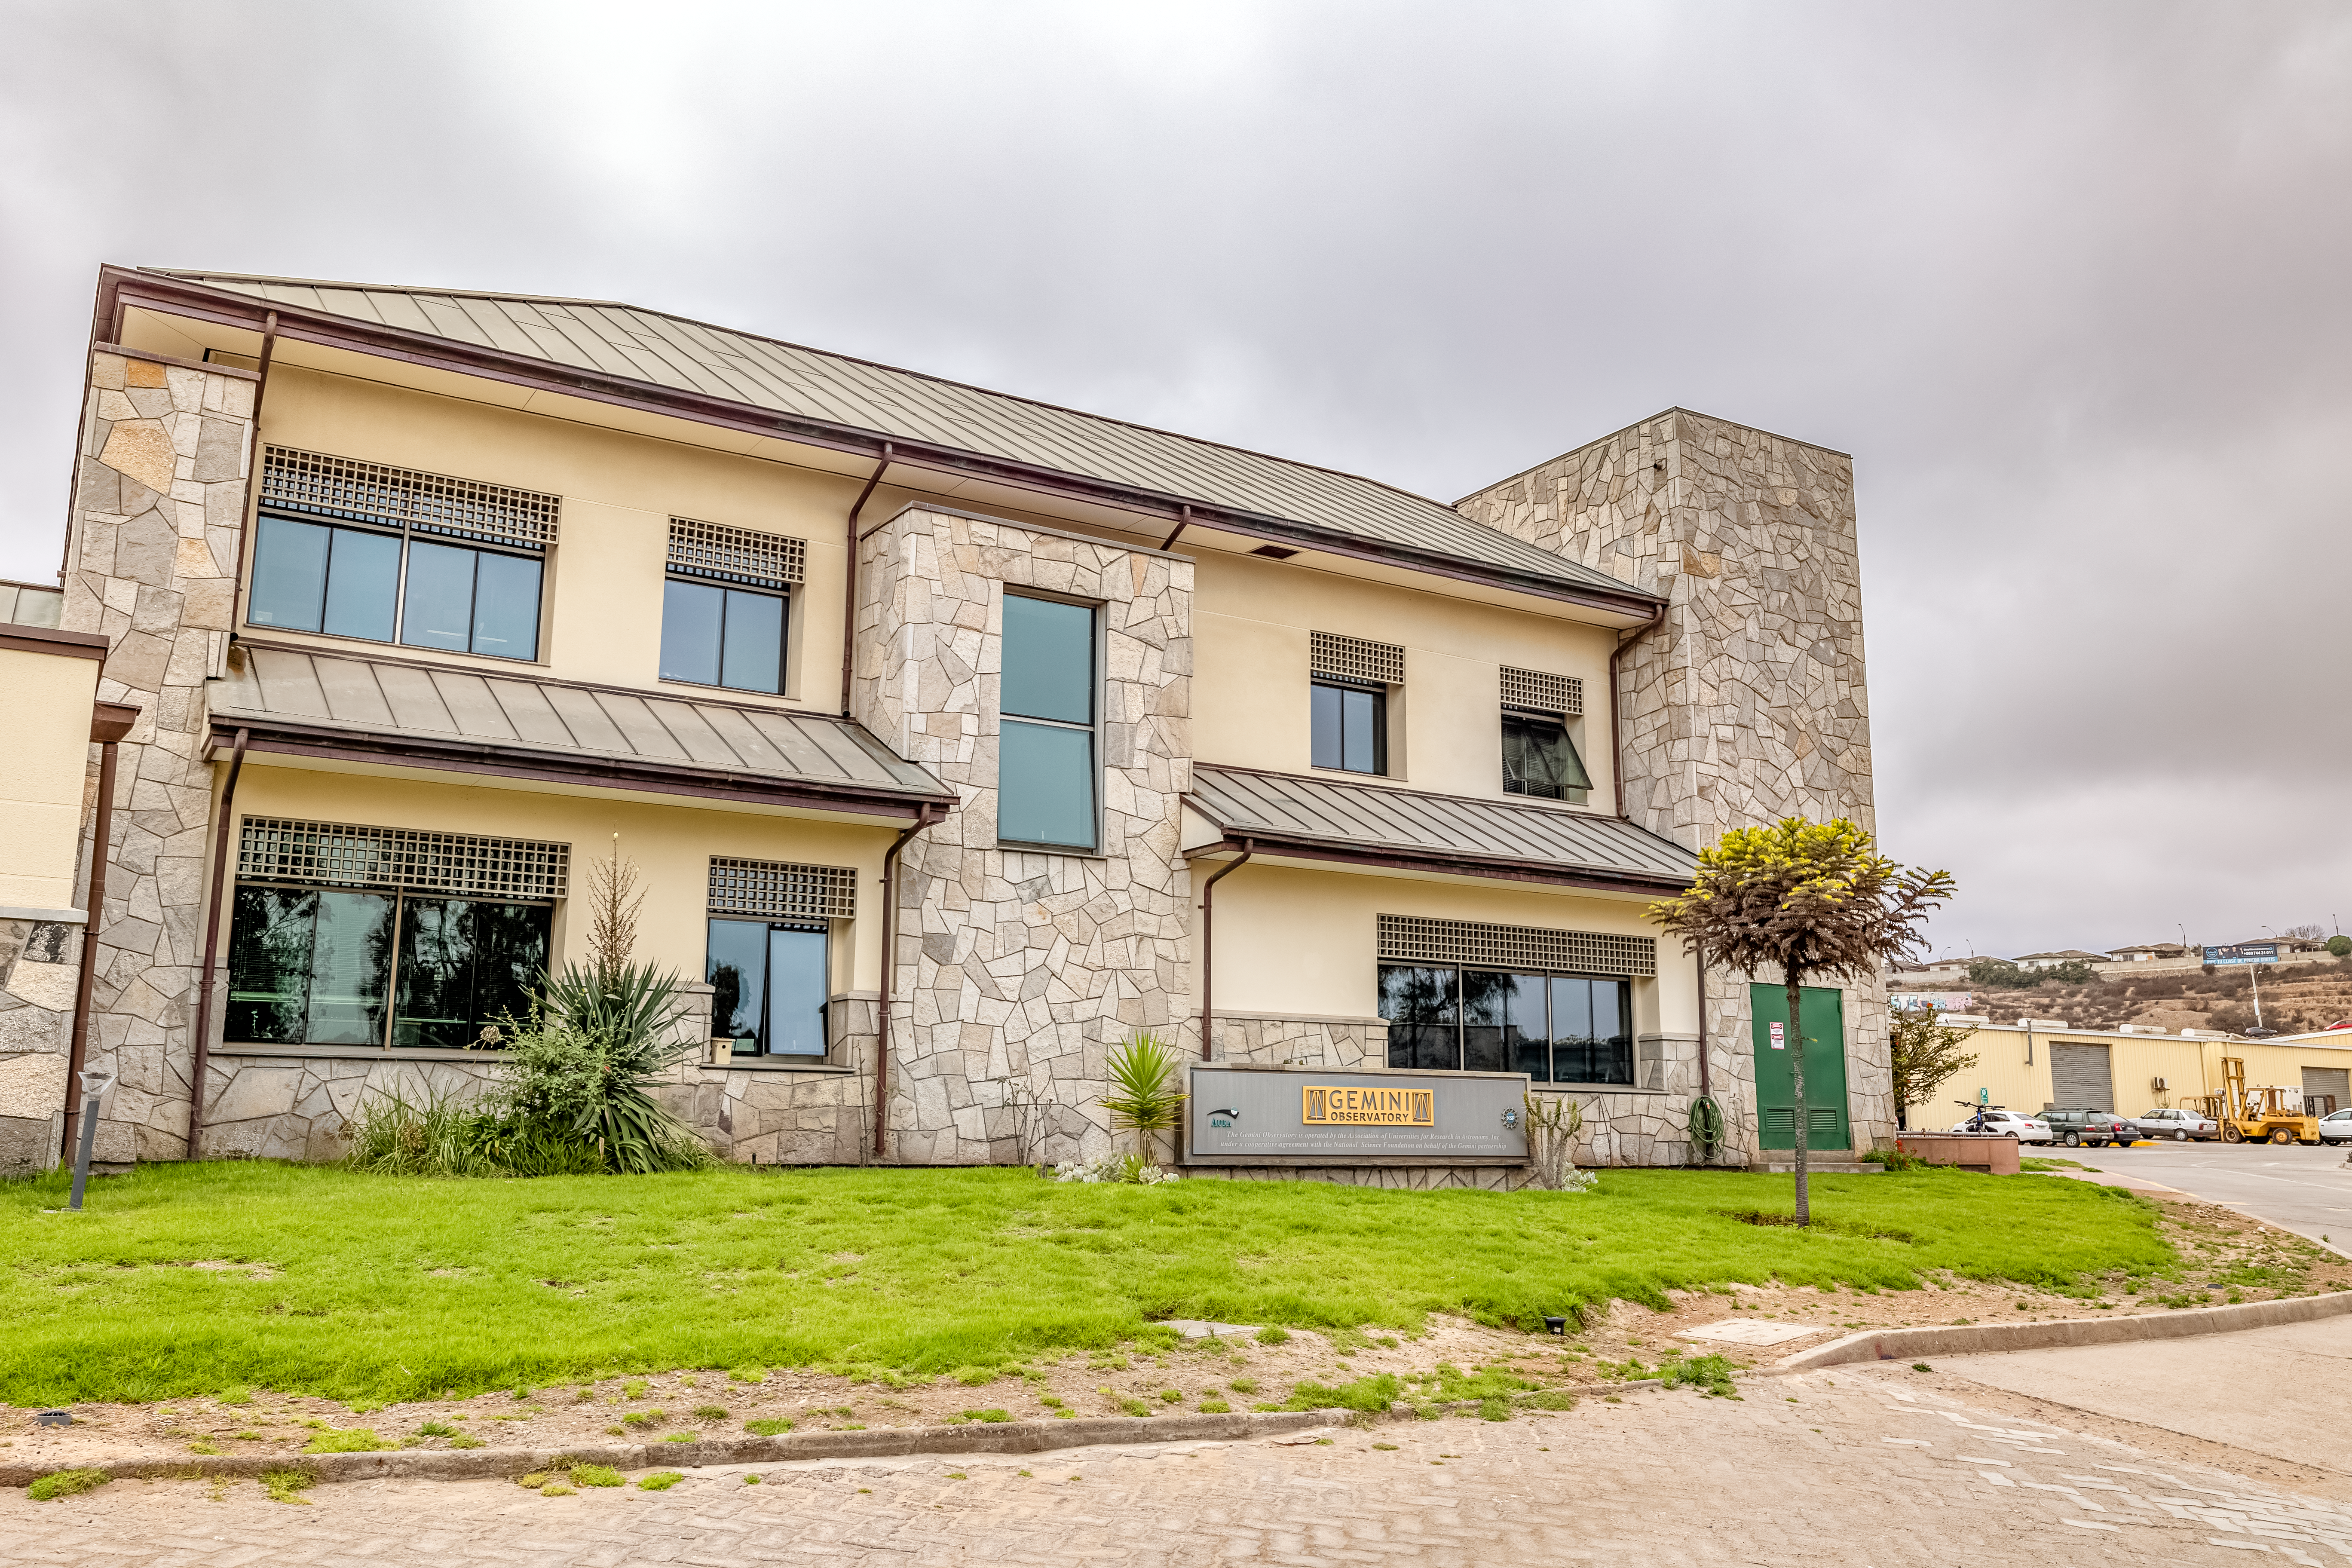

AURA Recinto Side

A side view of the AURA Recinto building in La Serena, Chile.

Credit: NOIRLab/NSF/AURA/T. Slovinský